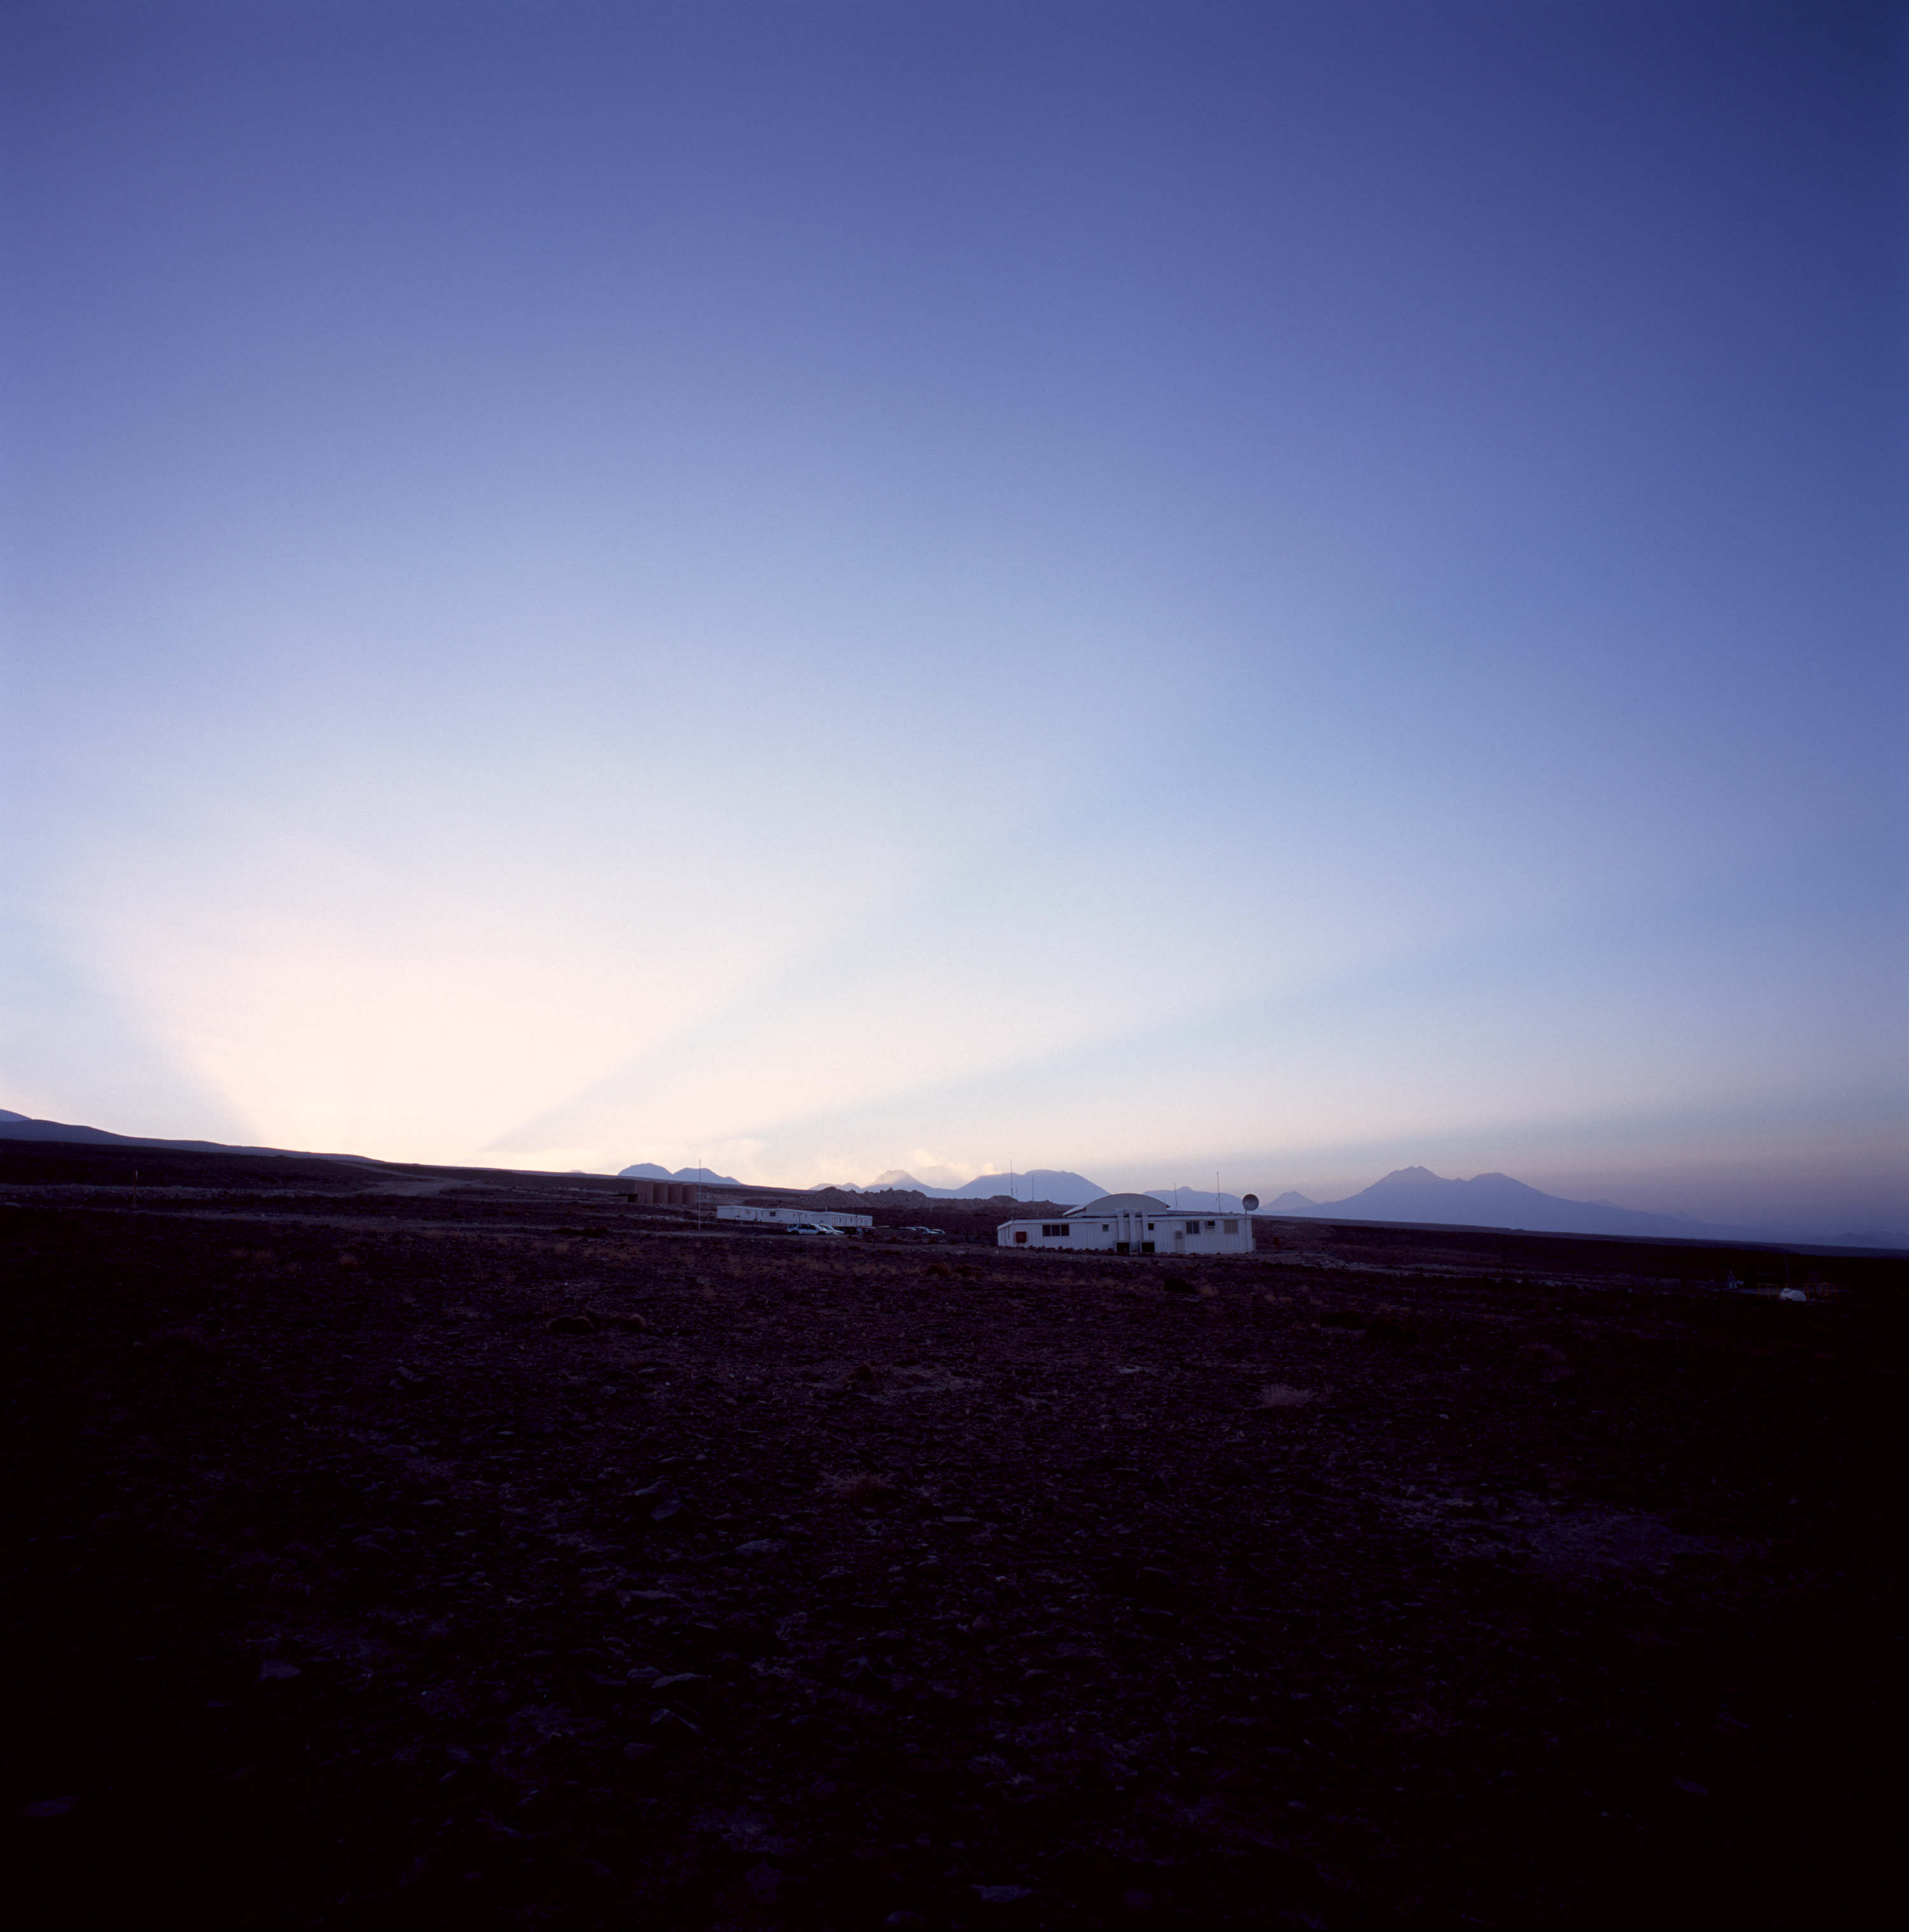

Sunrise over ALMA Camp

Sunrise over the ALMA camp. Photograph taken in December 2004

Credit: ALMA (ESO/NAOJ/NRAO)